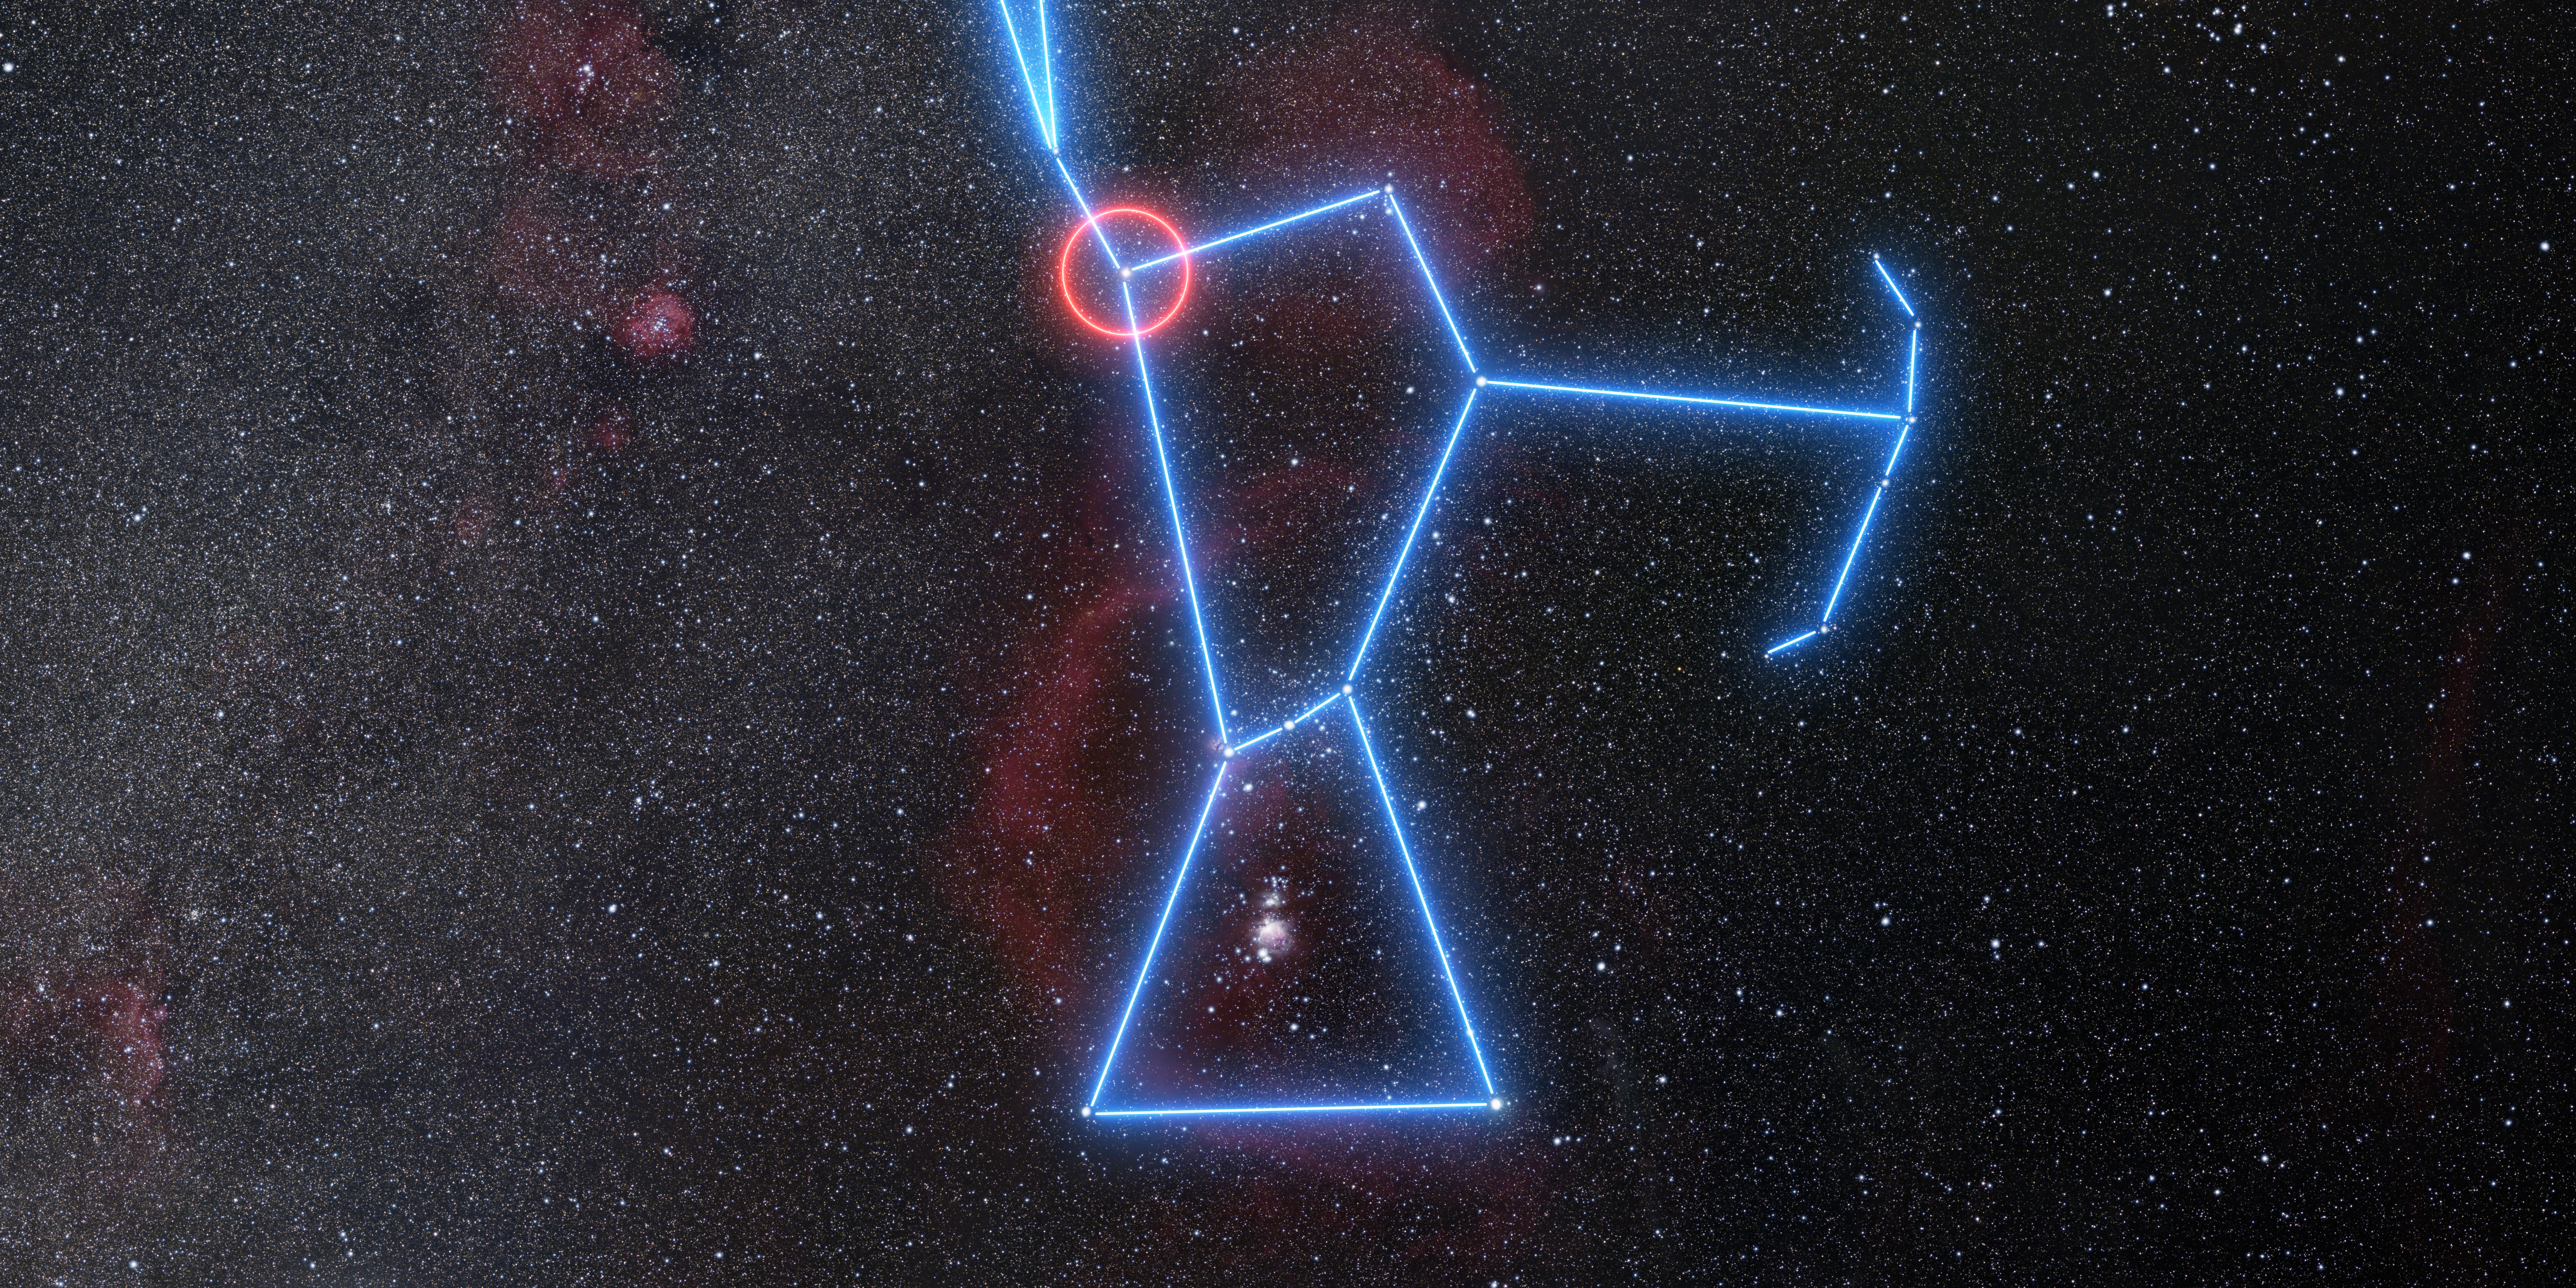

Wide-field view of the region of the sky where Betelgeuse is located

This image shows the location of the red supergiant star Betelgeuse in the constellation of Orion (the Hunter). Betelgeuse can be seen quite easily without the need for a telescope as the right shoulder of Orion, as highlighted in this diagram.

Credit: ESO/N. Risinger (skysurvey.org)